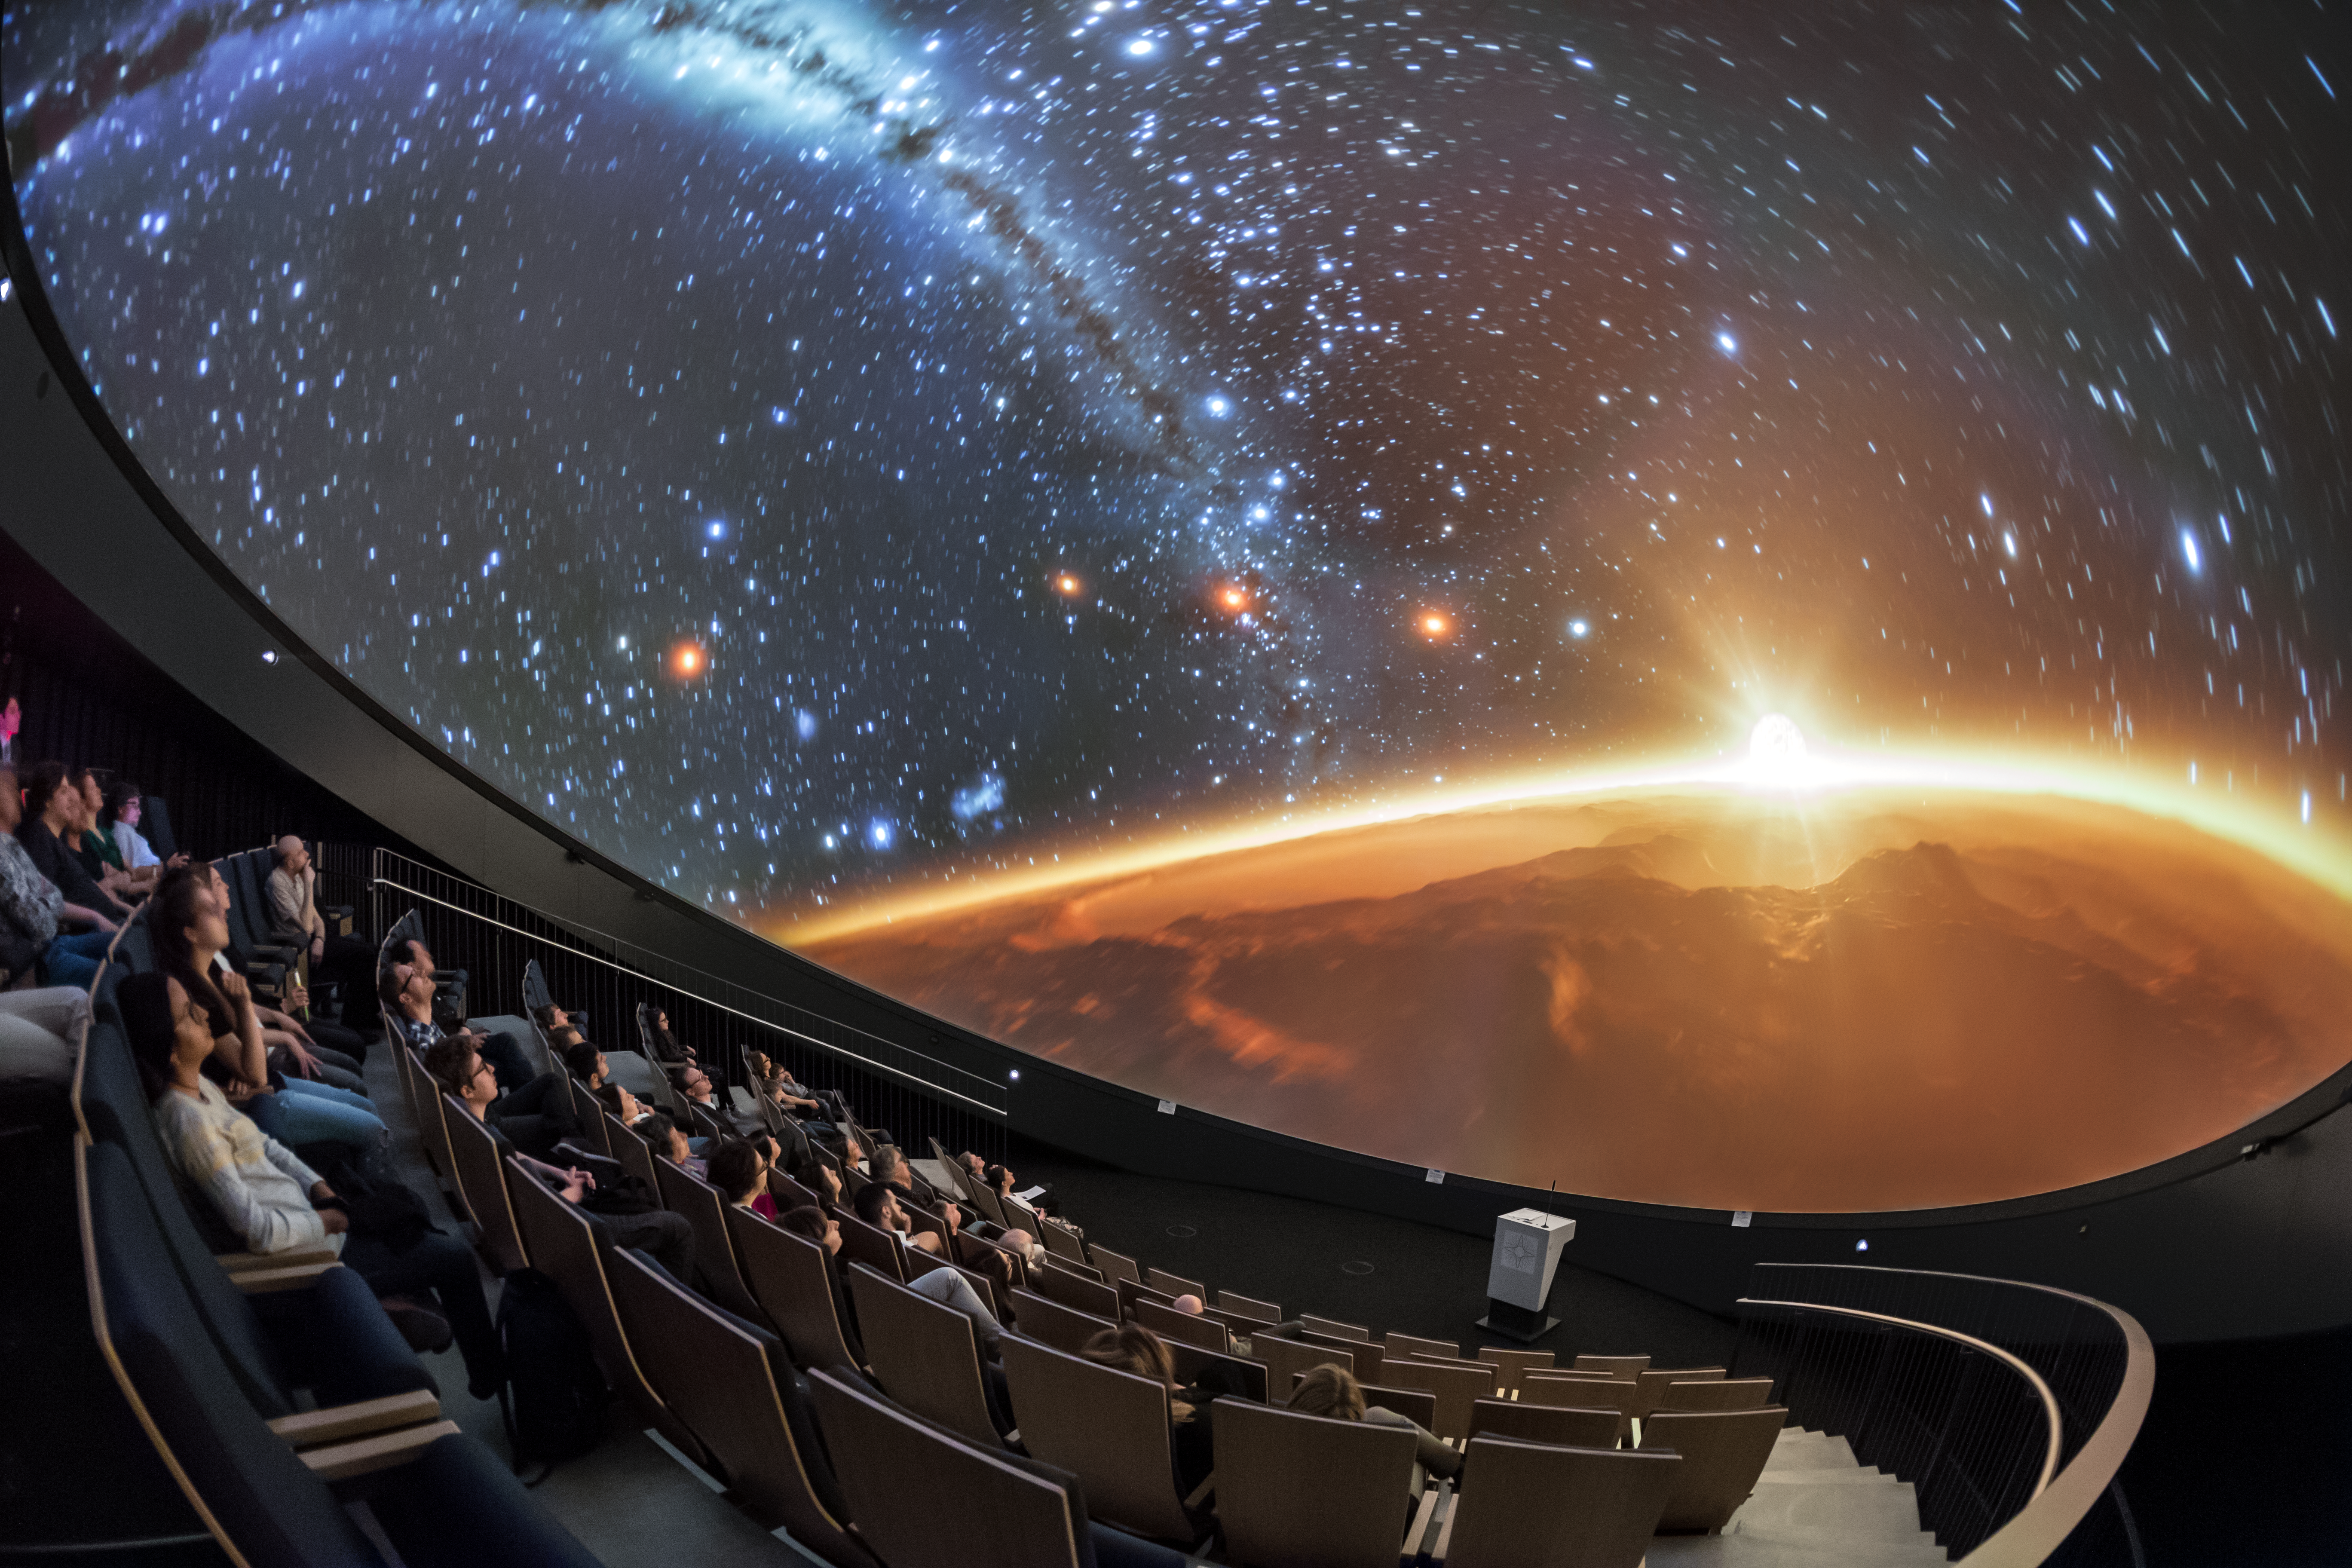

Sunrise as you have never seen it

A view from inside the planetarium at the ESO Supernova Planetarium & Visitor Centre, which opened its doors to the public on Saturday 28 April 2018. The building is open five days a week and features planetarium screenings, tours and a permanent exhibition in both German and English. The 360-degree tilted planetarium dome does not just give the audience the sensation of watching the Universe, but of being immersed in it. The Sun rises - not over the horizon as we see it on Earth, but over the curve of the Earth itself.

Credit: ESO/P. Horálek